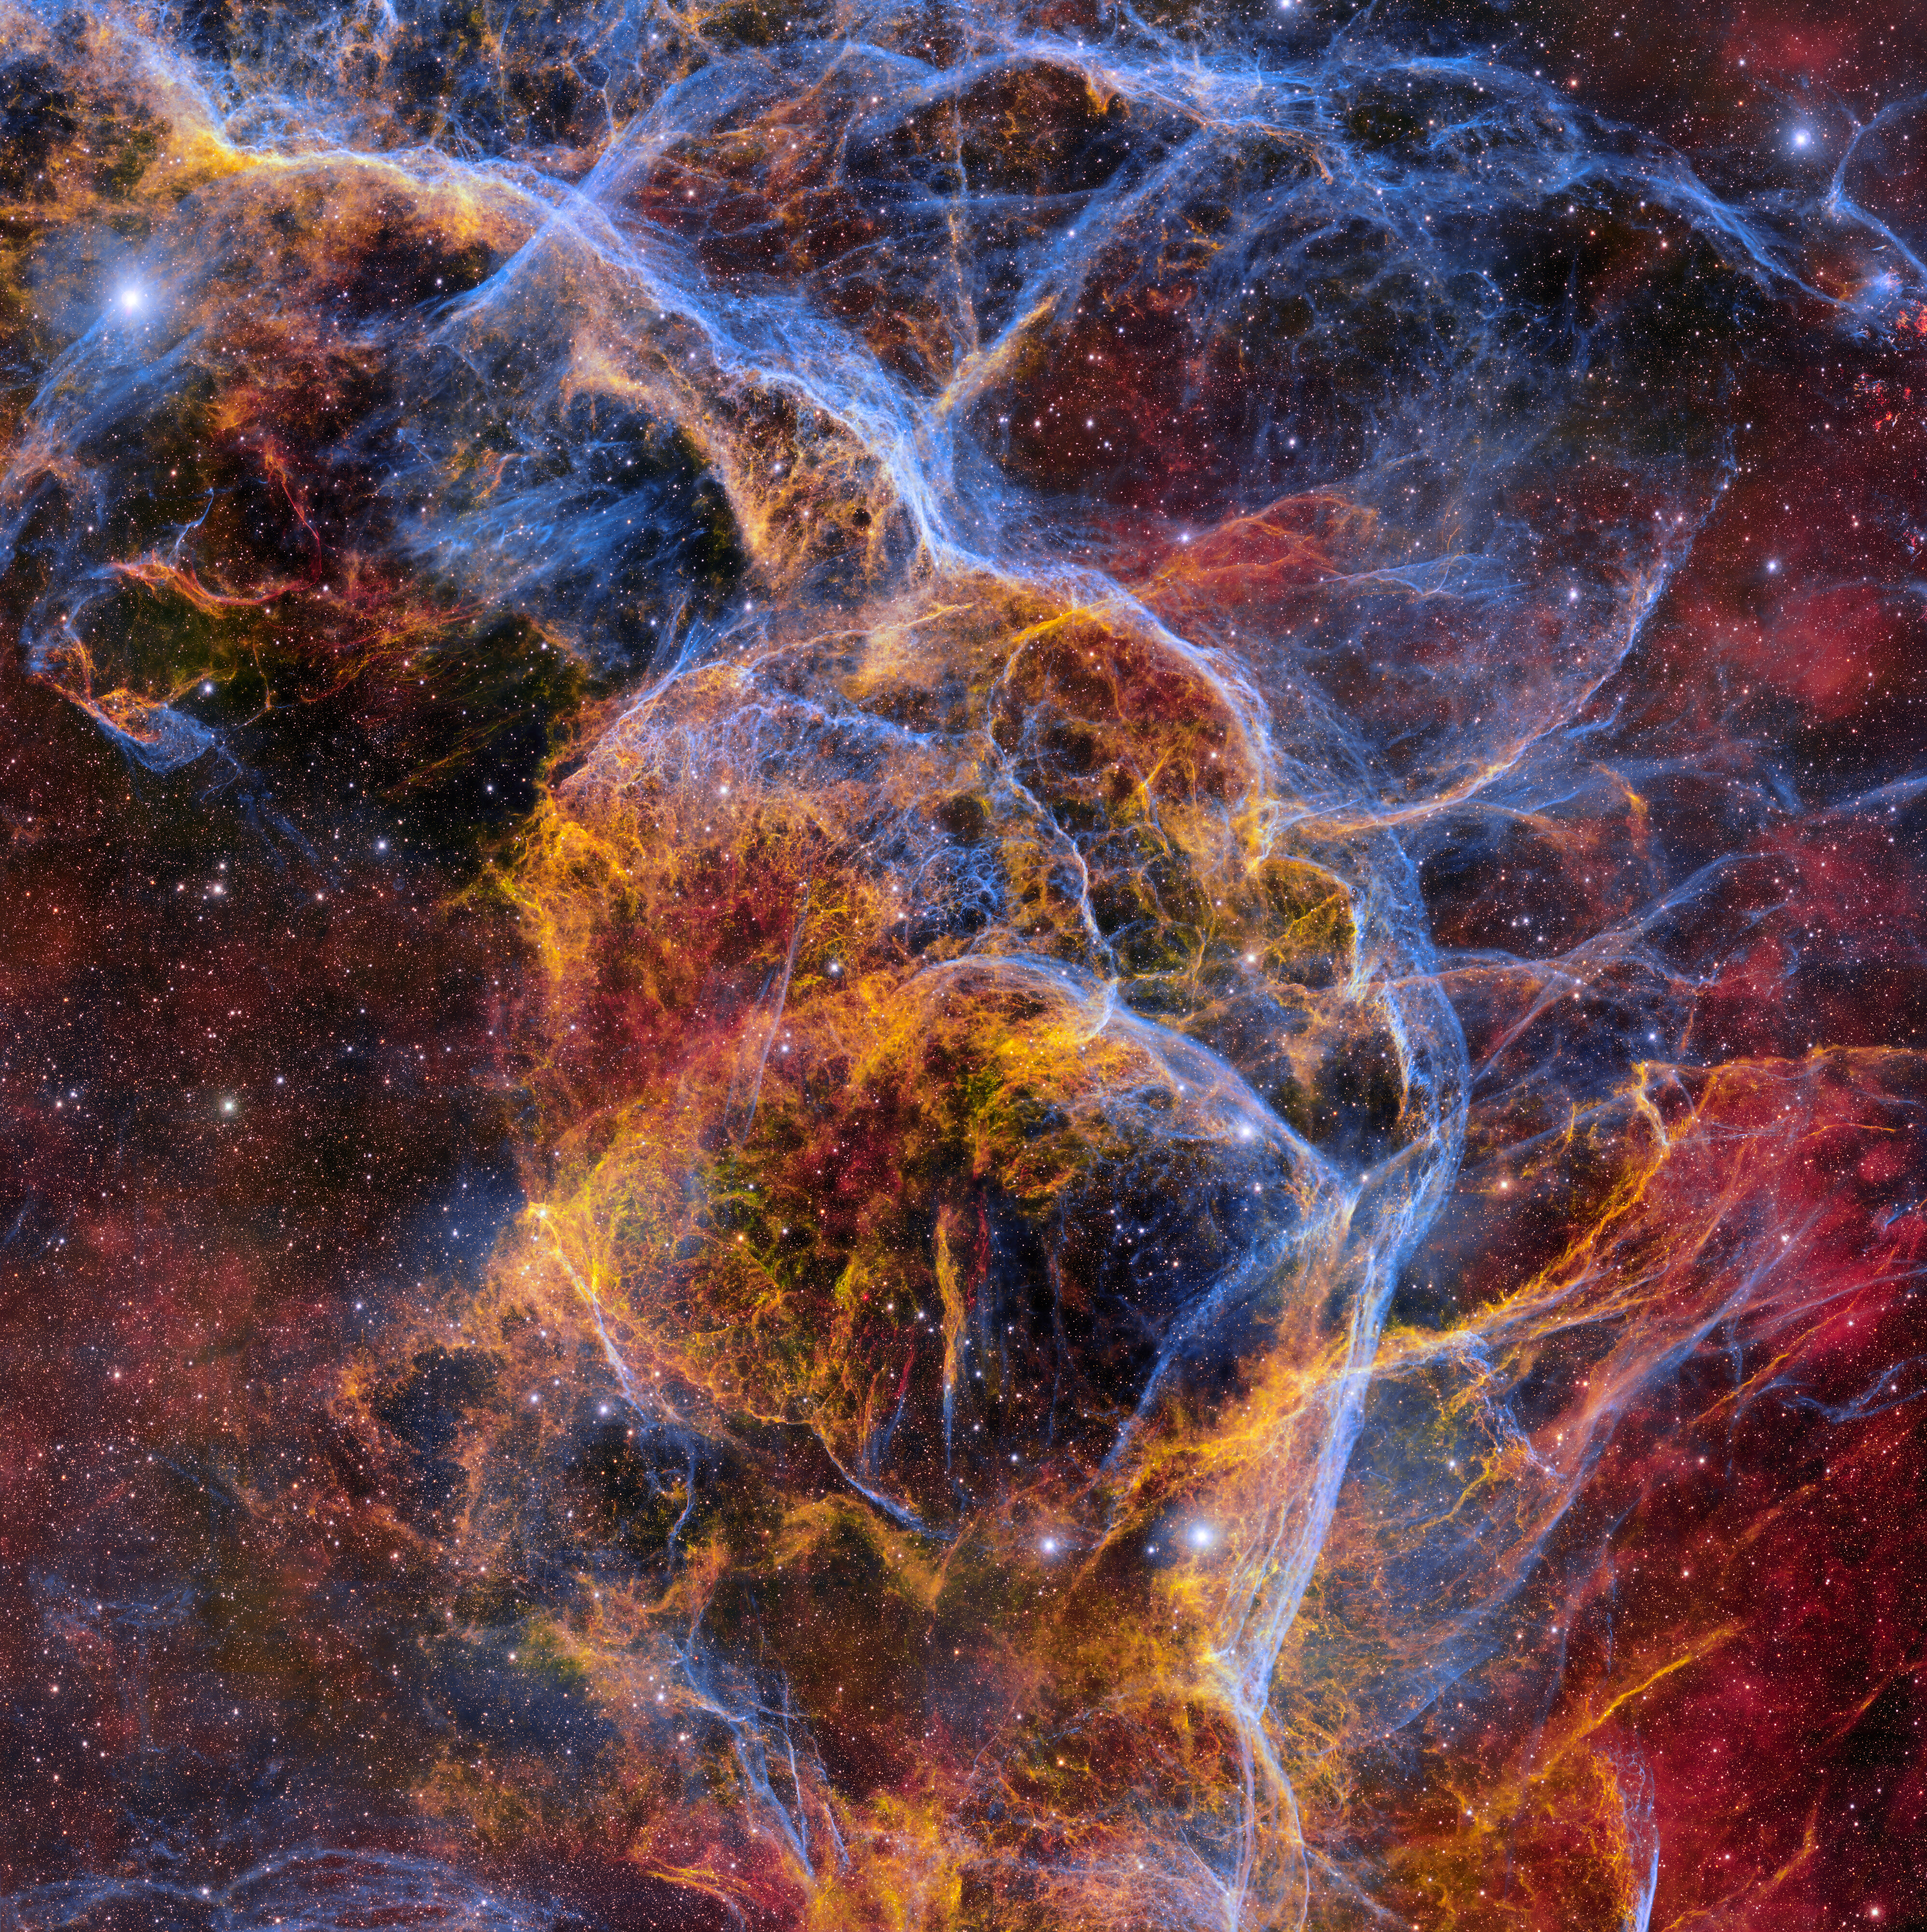

Ghostly Stellar Tendrils of the Vela Supernova Remnant

This colorful web of wispy gas filaments is the Vela Supernova Remnant, an expanding nebula of cosmic debris left over from a massive star that exploded about 11,000 years ago. This image was taken with the Department of Energy-fabricated Dark Energy Camera (DECam), mounted on the US National Science Foundation's Víctor M. Blanco 4-meter Telescope at Cerro Tololo Inter-American Observatory in Chile, a Program of NSF NOIRLab. The striking reds, yellows, and blues in this image were achieved through the use of three DECam filters that each collect a specific color of light. Separate images were taken in each filter and then stacked on top of each other to produce this high-resolution image that contains 1.3 gigapixels and showcases the intricate web-like filaments snaking throughout the expanding cloud of gas.

This image was obtained by NOIRLab’s Communication, Education & Engagement team as part of the NOIRLab Legacy Imaging Program.

Credit: CTIO/NOIRLab/DOE/NSF/AURAImage Processing: T.A. Rector (University of Alaska Anchorage/NSF NOIRLab), M. Zamani & D. de Martin (NSF NOIRLab)